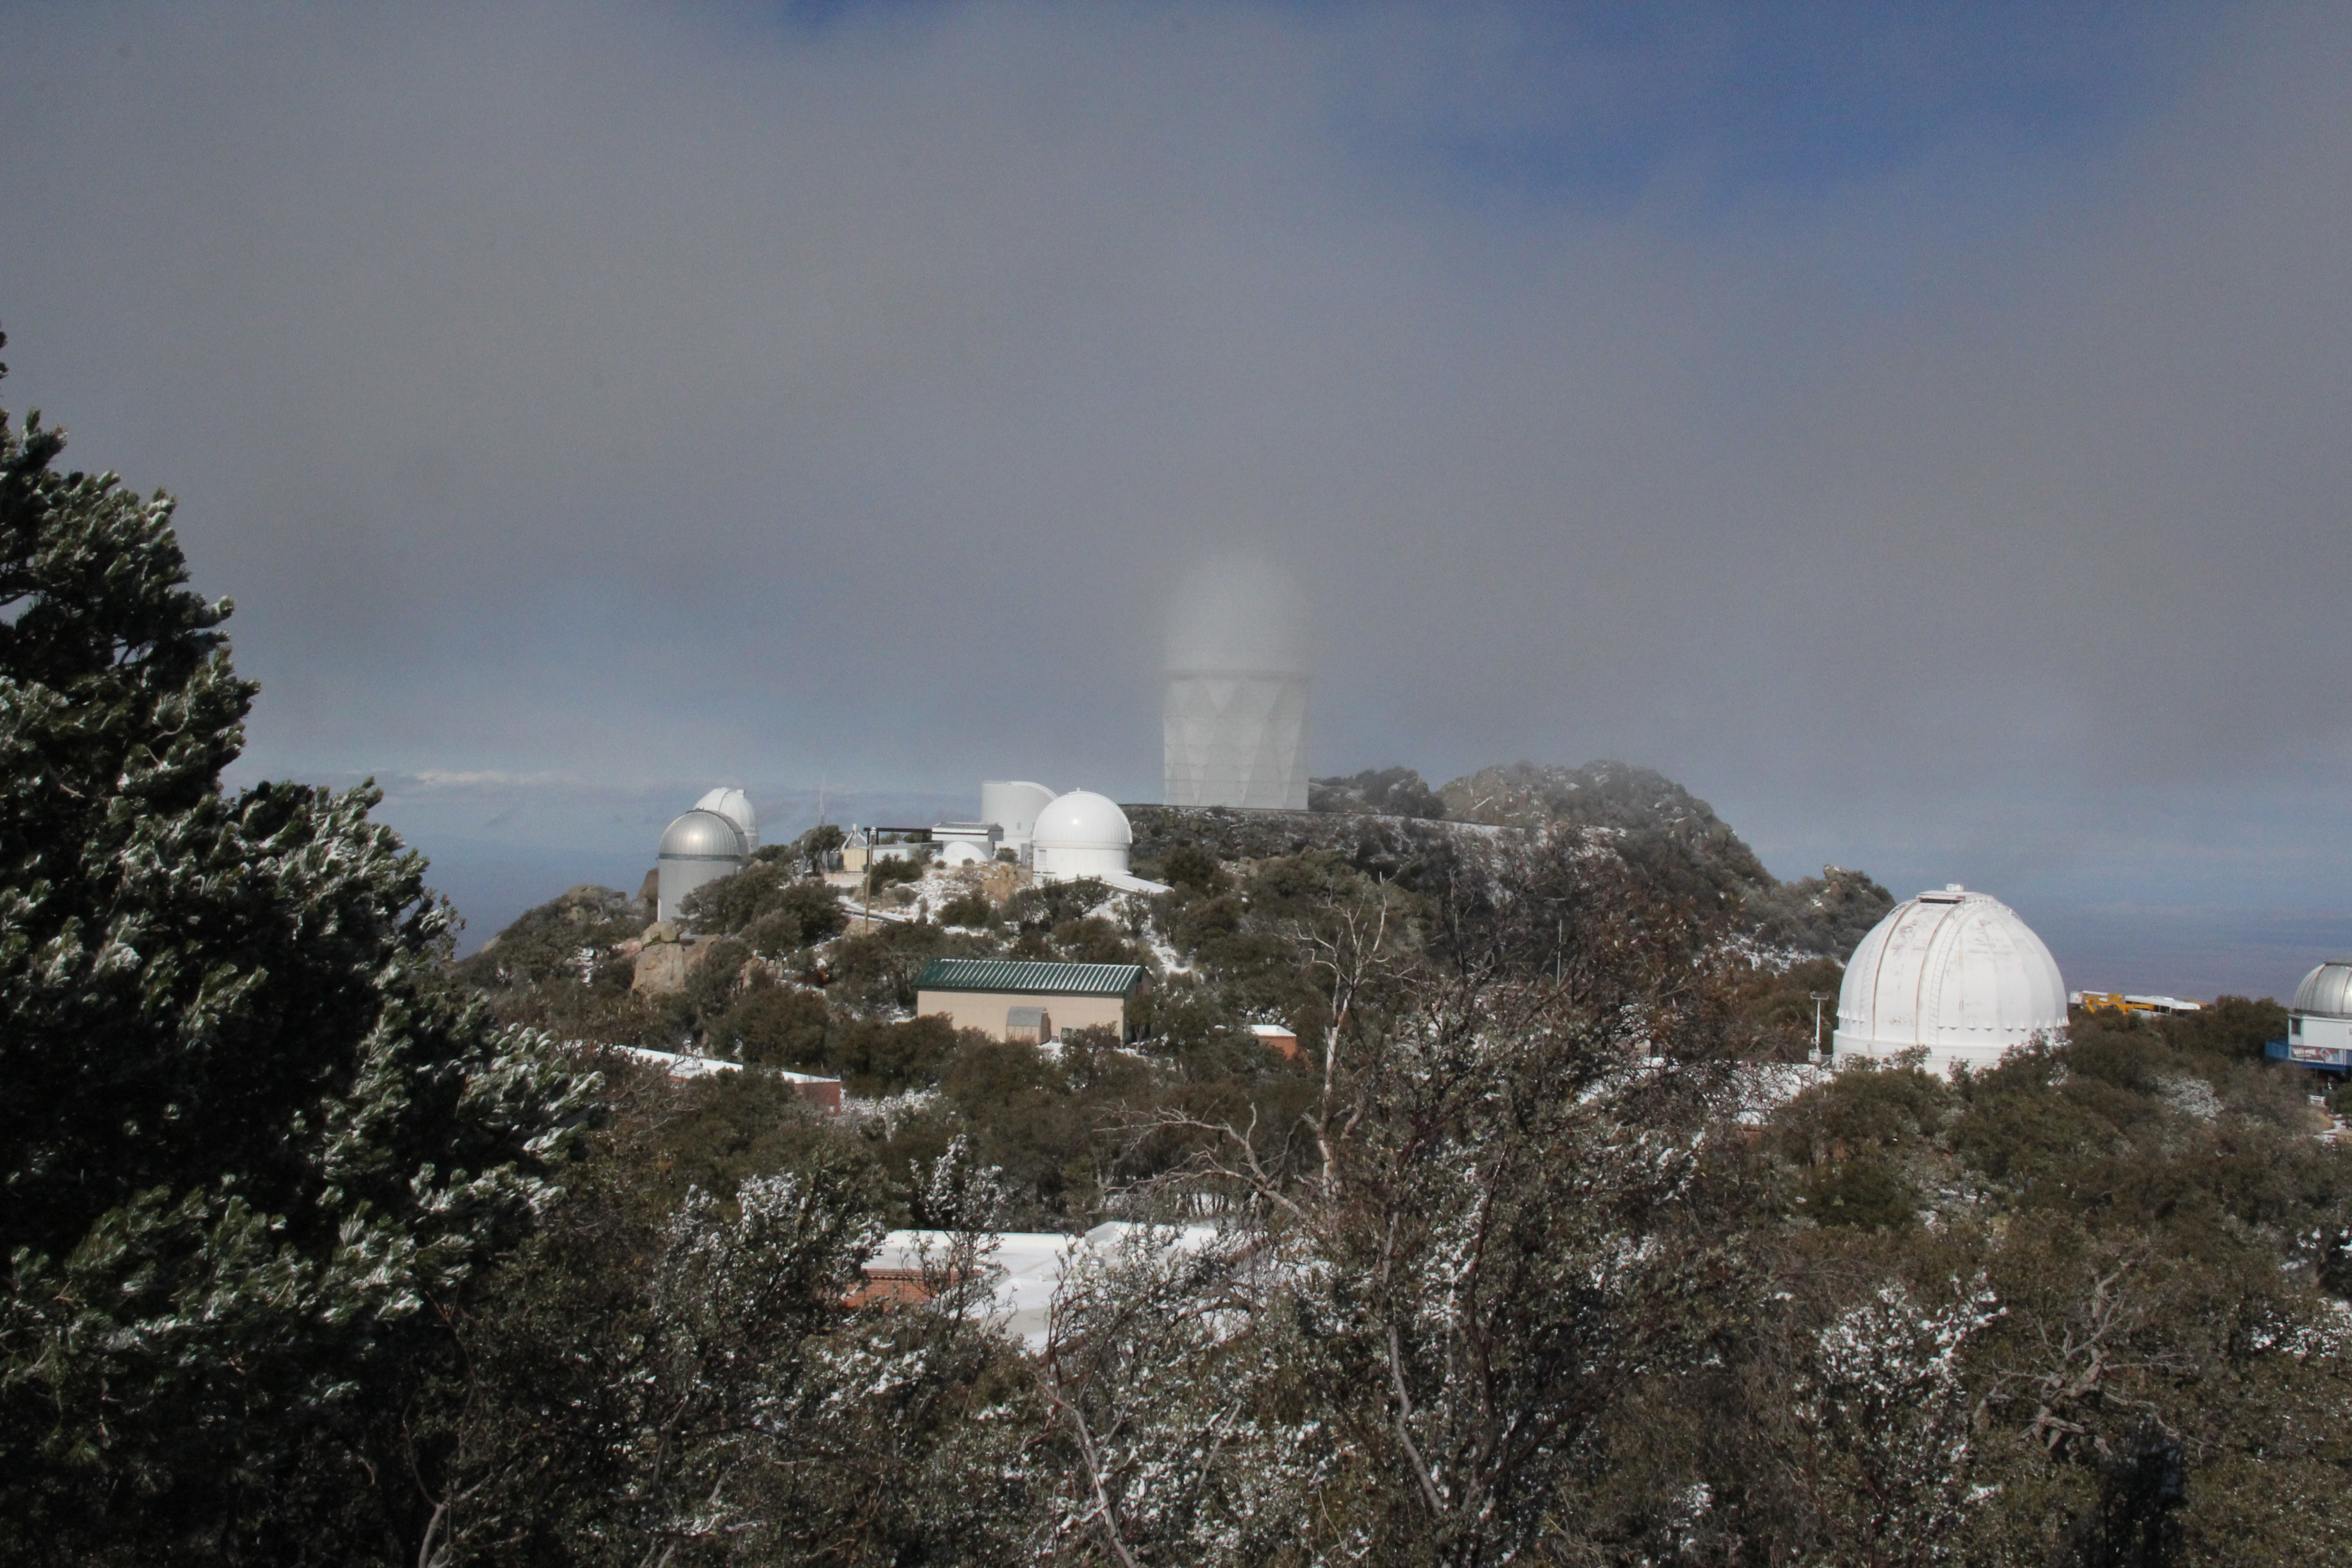

Nicholas U. Mayall 4-meter Telescope

Nicholas U. Mayall 4-meter Telescope at Kitt Peak National Observatory.

Credit: KPNO/NOIRLab/NSF/AURA/P. Marenfeld